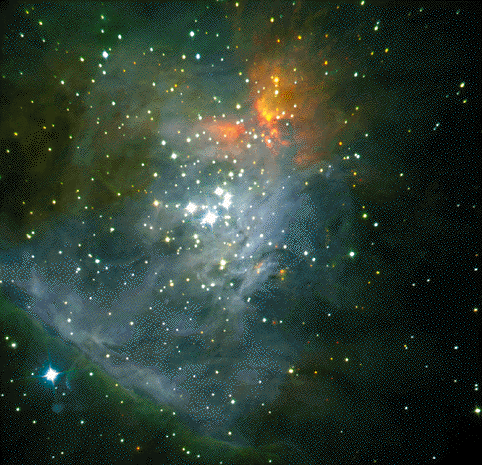

Very young brown dwarfs in the Orion Nebula

This is an animated GIF of a colour composite of near-infrared images of the central regions of the Orion Nebula and its corresponding finding chart, obtained on March 14, 2000, with the SOFI instrument at the ESO 3.5-m New Technology Telescope (NTT) at La Silla. Three exposures were made through J- (wavelength 1.25 µm here colour-coded as "blue"), H- (1.65 µm; "green") and Ks-filters (2.16 µm; "red"), respectively. The central group of bright stars is the famous "Trapezium" . The total effective exposure time was 86.4 seconds per band. The sky field measures about 4.9 x 4.9 arcmin 2 (1024 x 1024 pix 2). North is up and East is left.

Credit: ESO